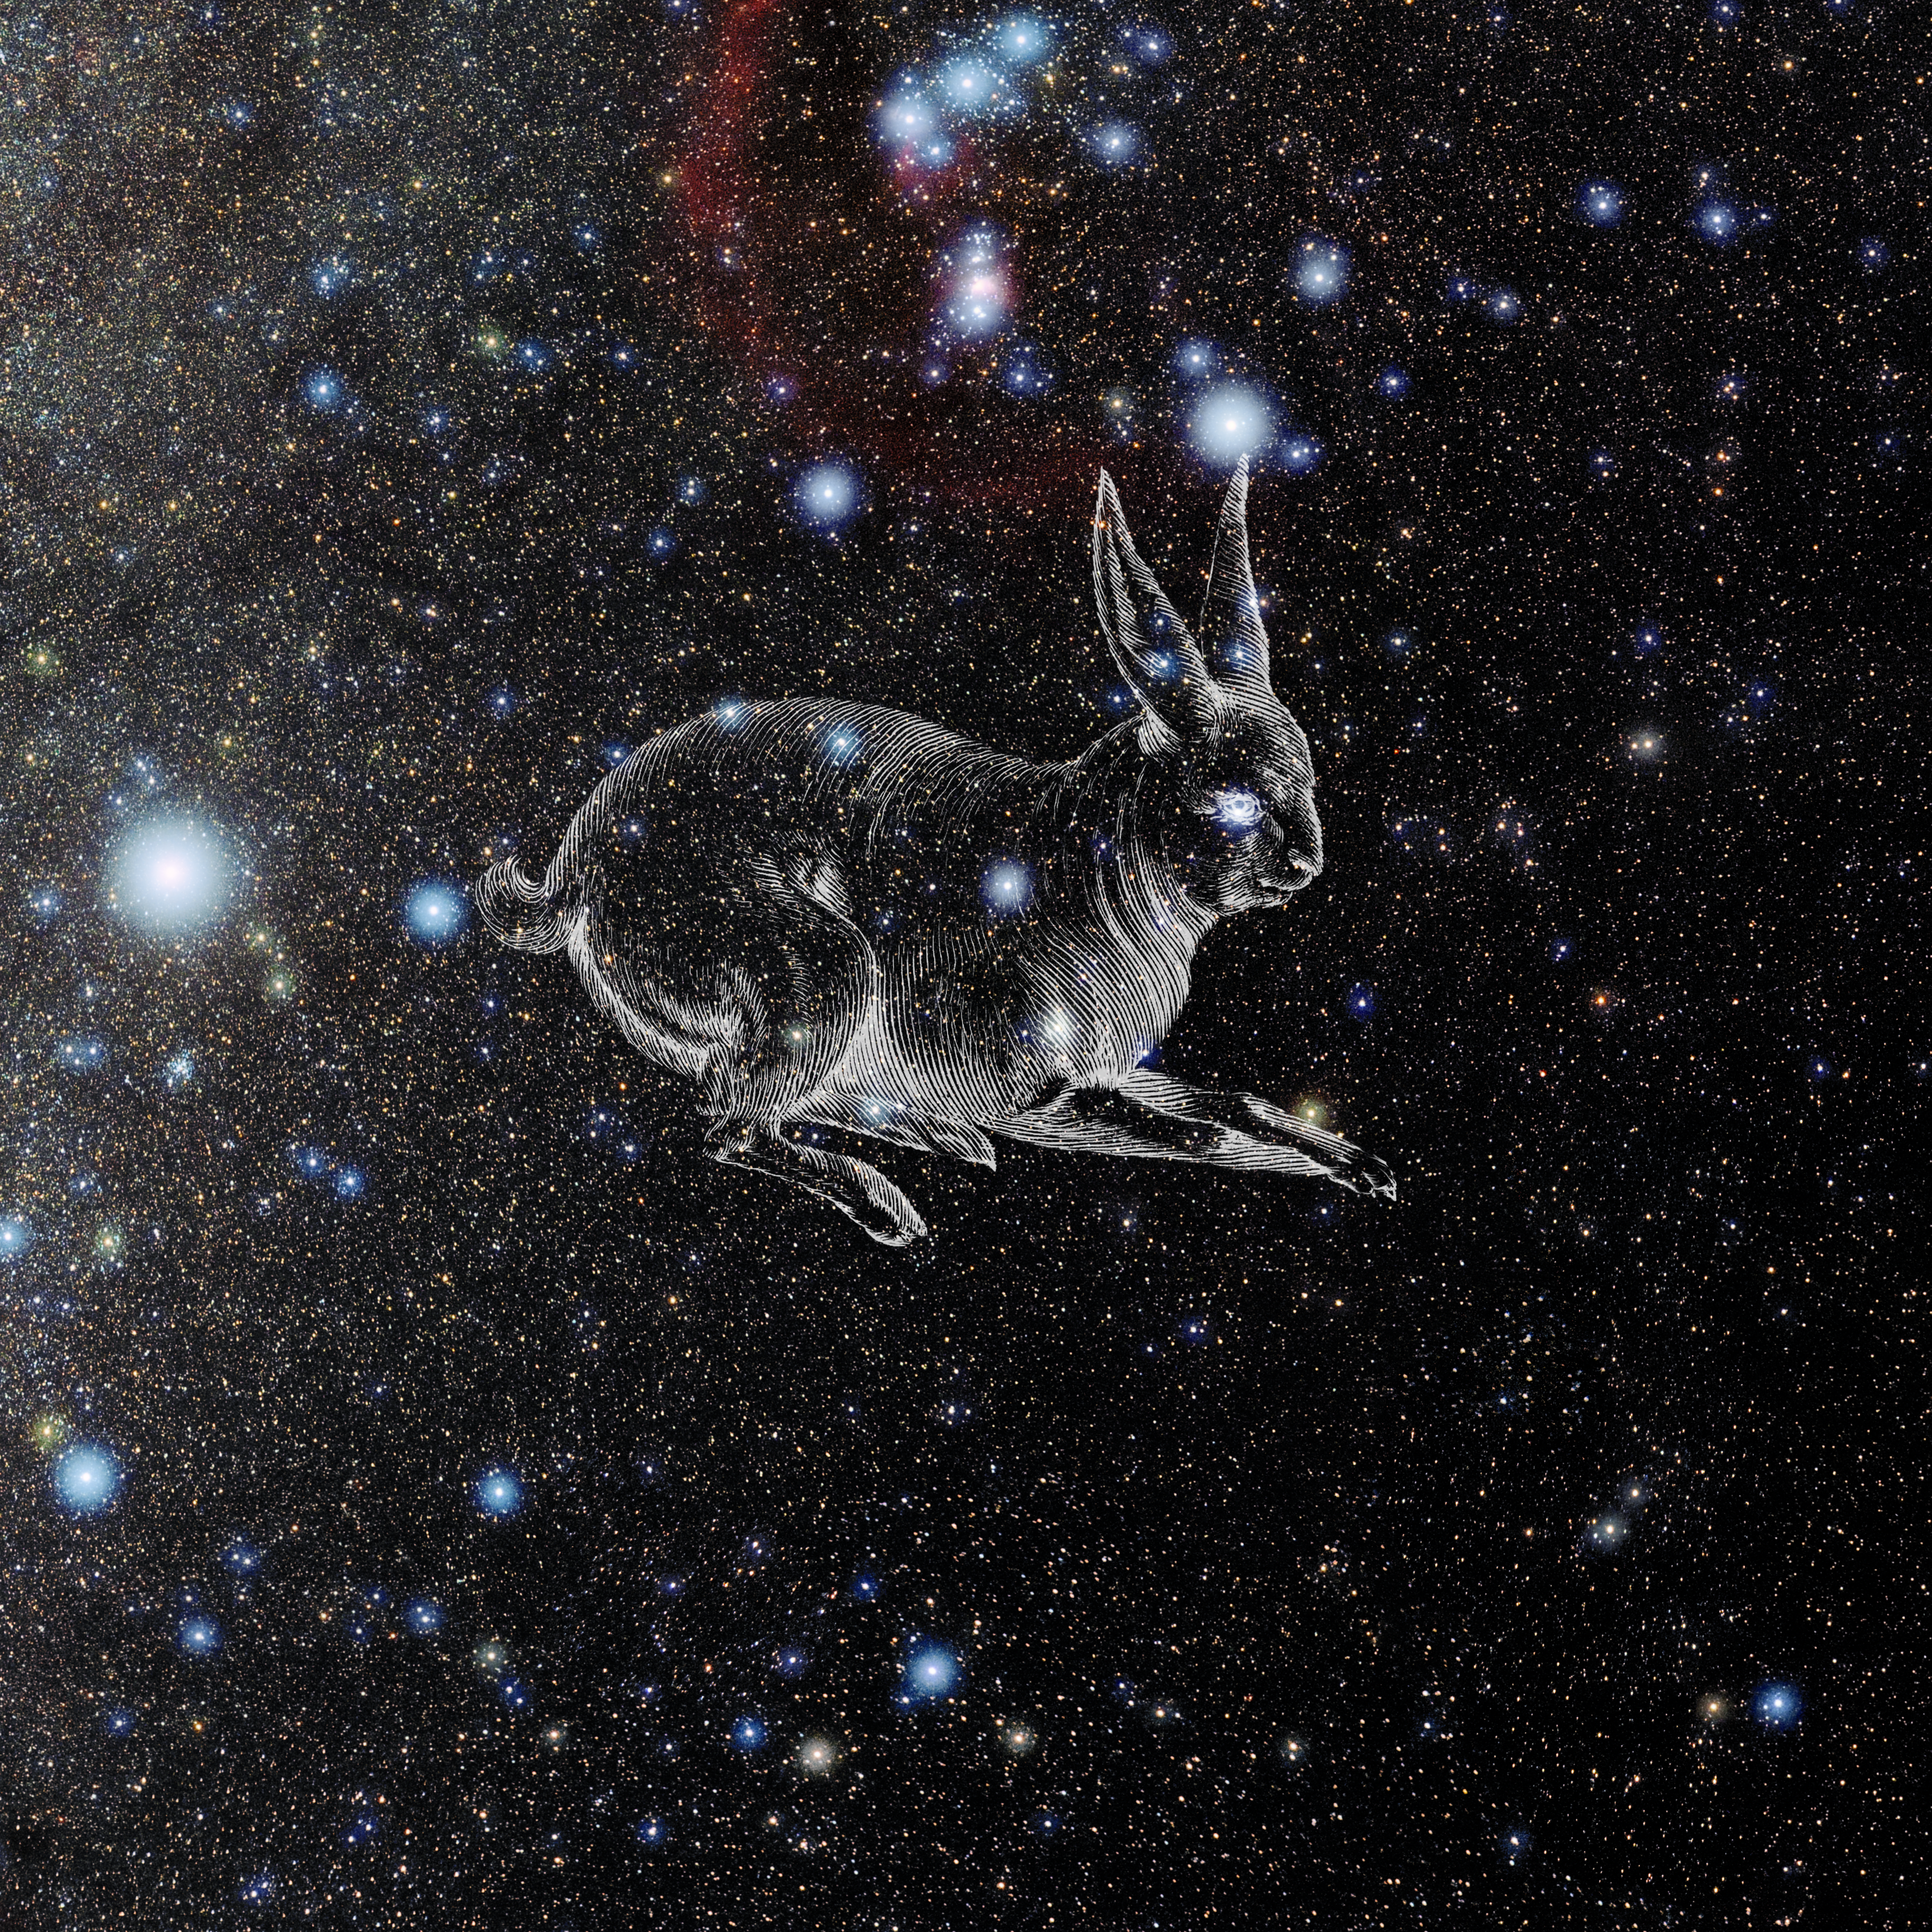

Lepus with Hevelius Drawing

Photo of the constellation Lepus from NOIRLab's 88 Constellations project showing Johannes Hevelius drawing of the constellation in Uranographia, his celestial catalogue in 1690.
Here is the version with the constellation 'stick figure' and here the unannotated version.

Credit: E. Slawik/NOIRLab/NSF/AURA/M. Zamani/J. Hevelius/NASA Universe of Learning/USNO/STScI